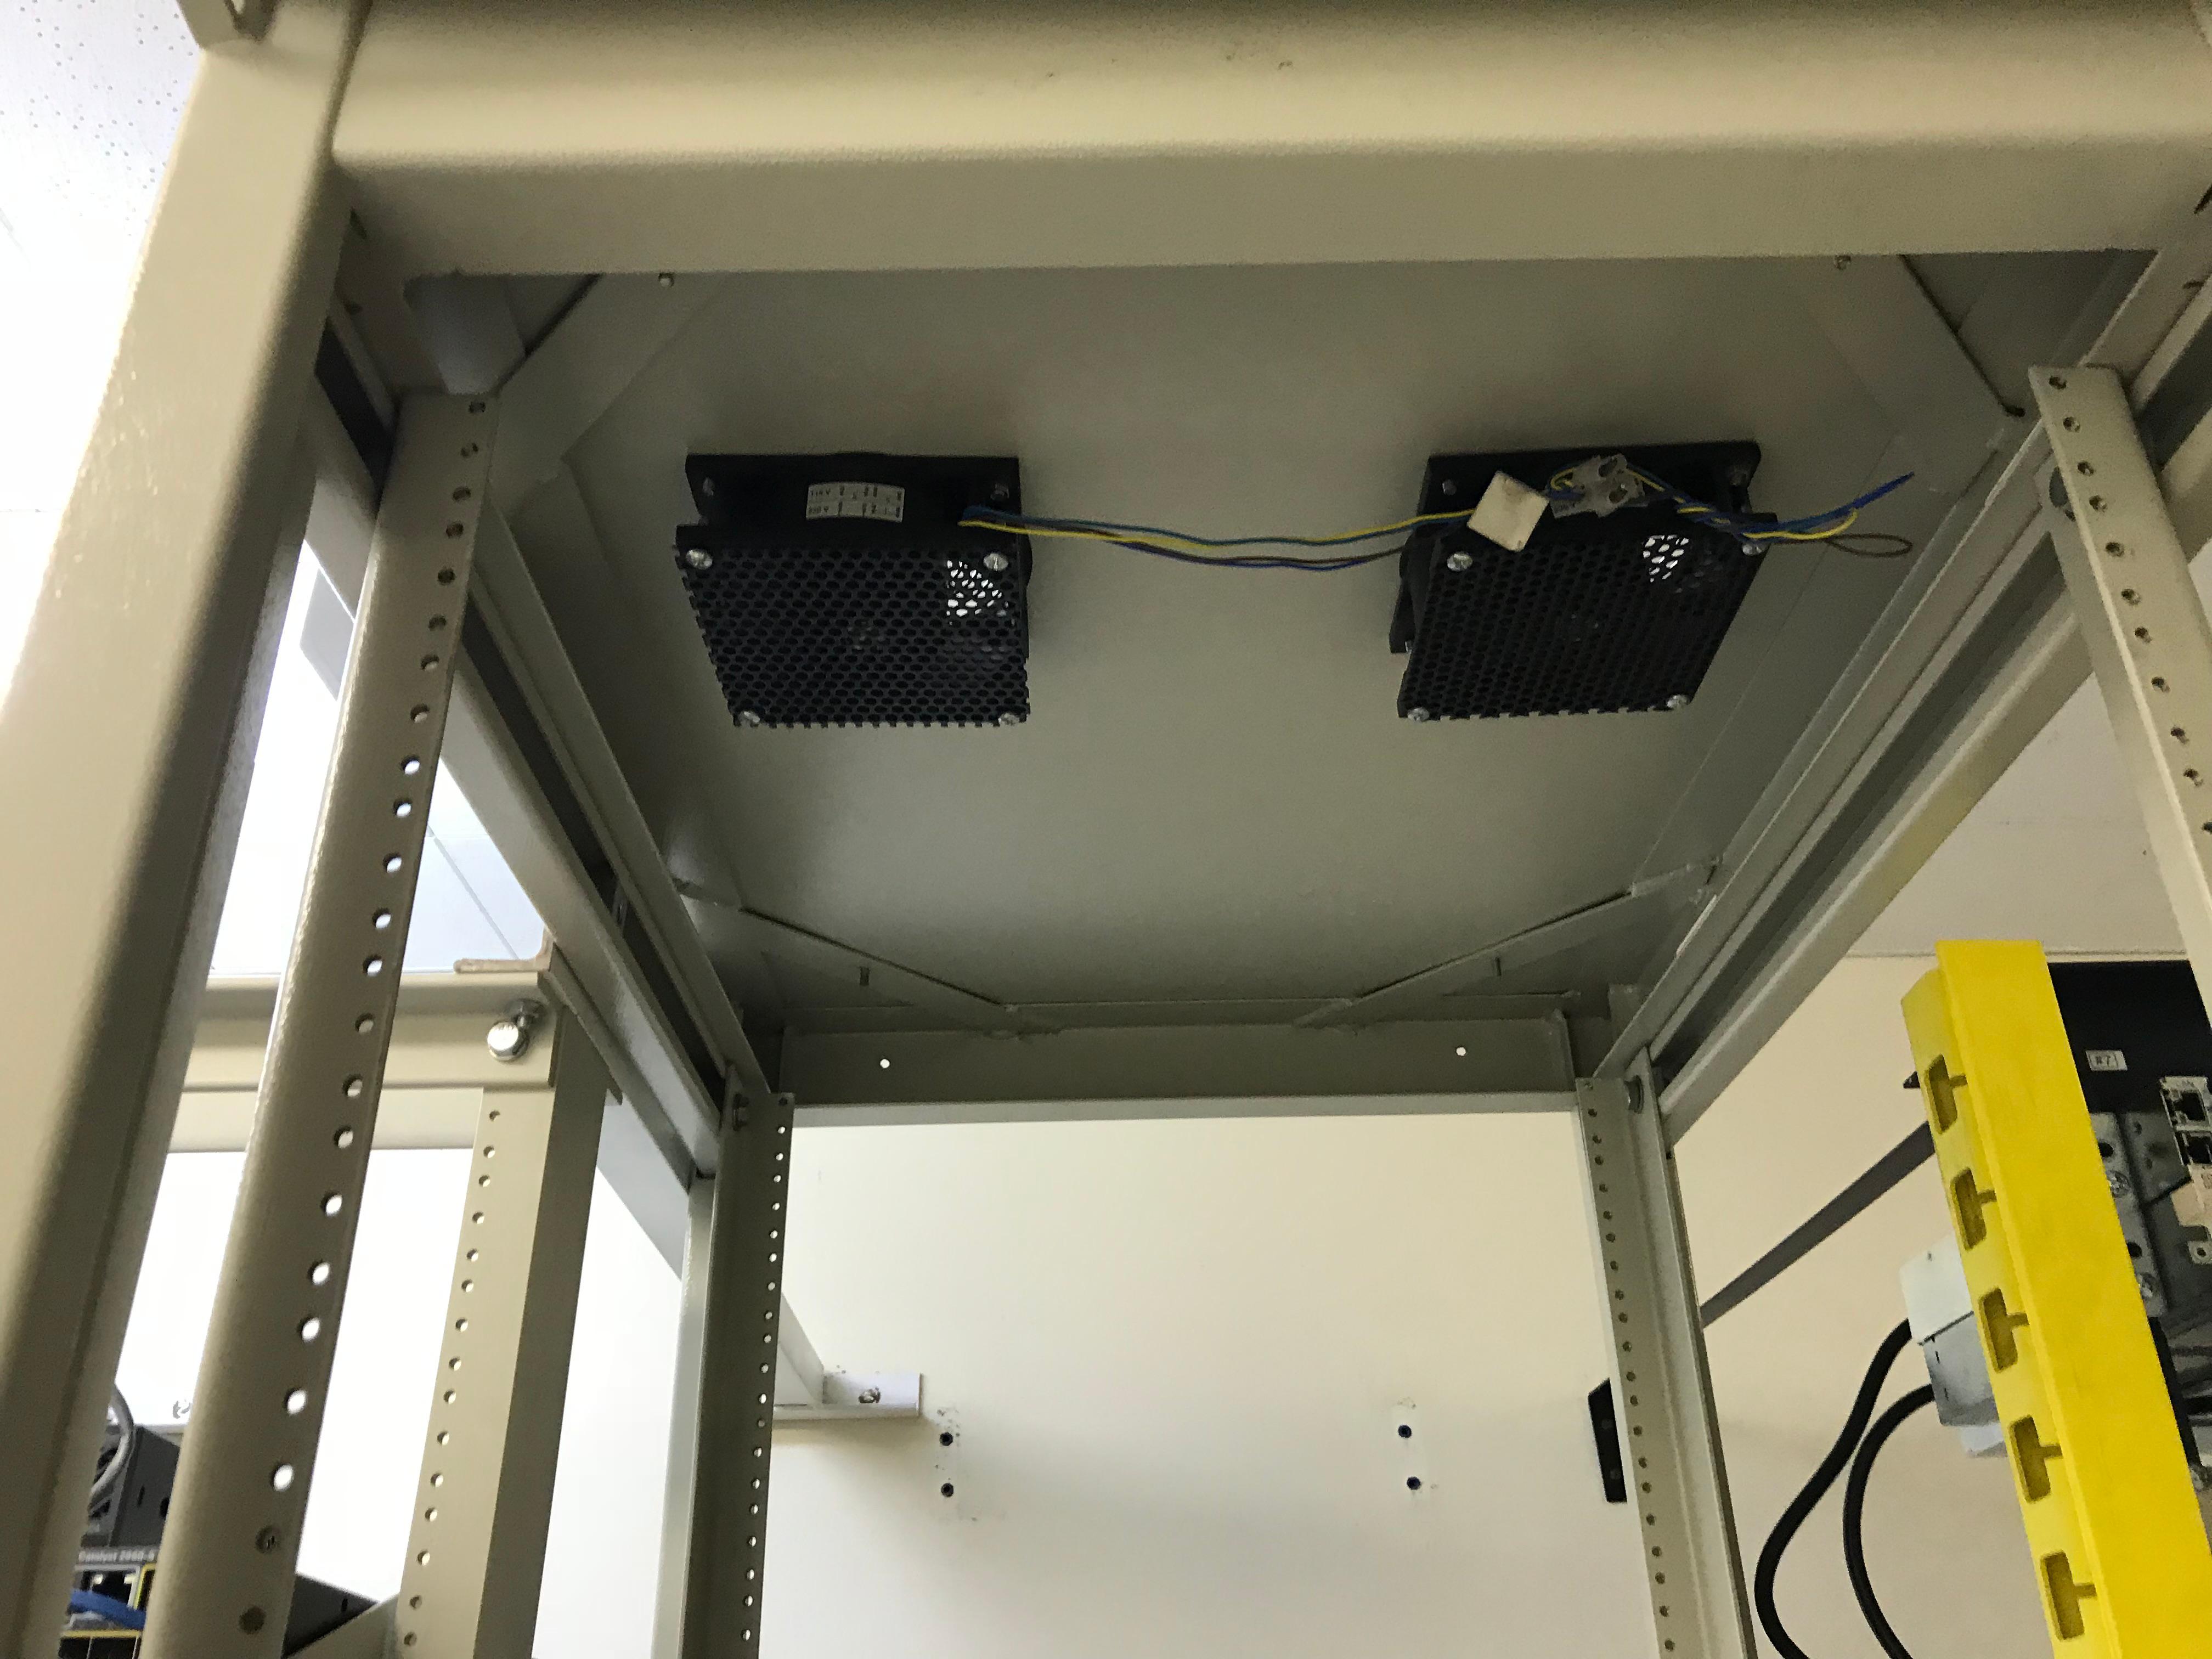

DWDM Installation Project - La Serena

LSST’s fiber-optic network came one milestone closer to activation last week; the AURA LSST Dense Wavelength Division Multiplexing (DWDM) Network Equipment that LSST will use initially was installed in several key locations.

Credit: Rubin Observatory/NSF/AURA